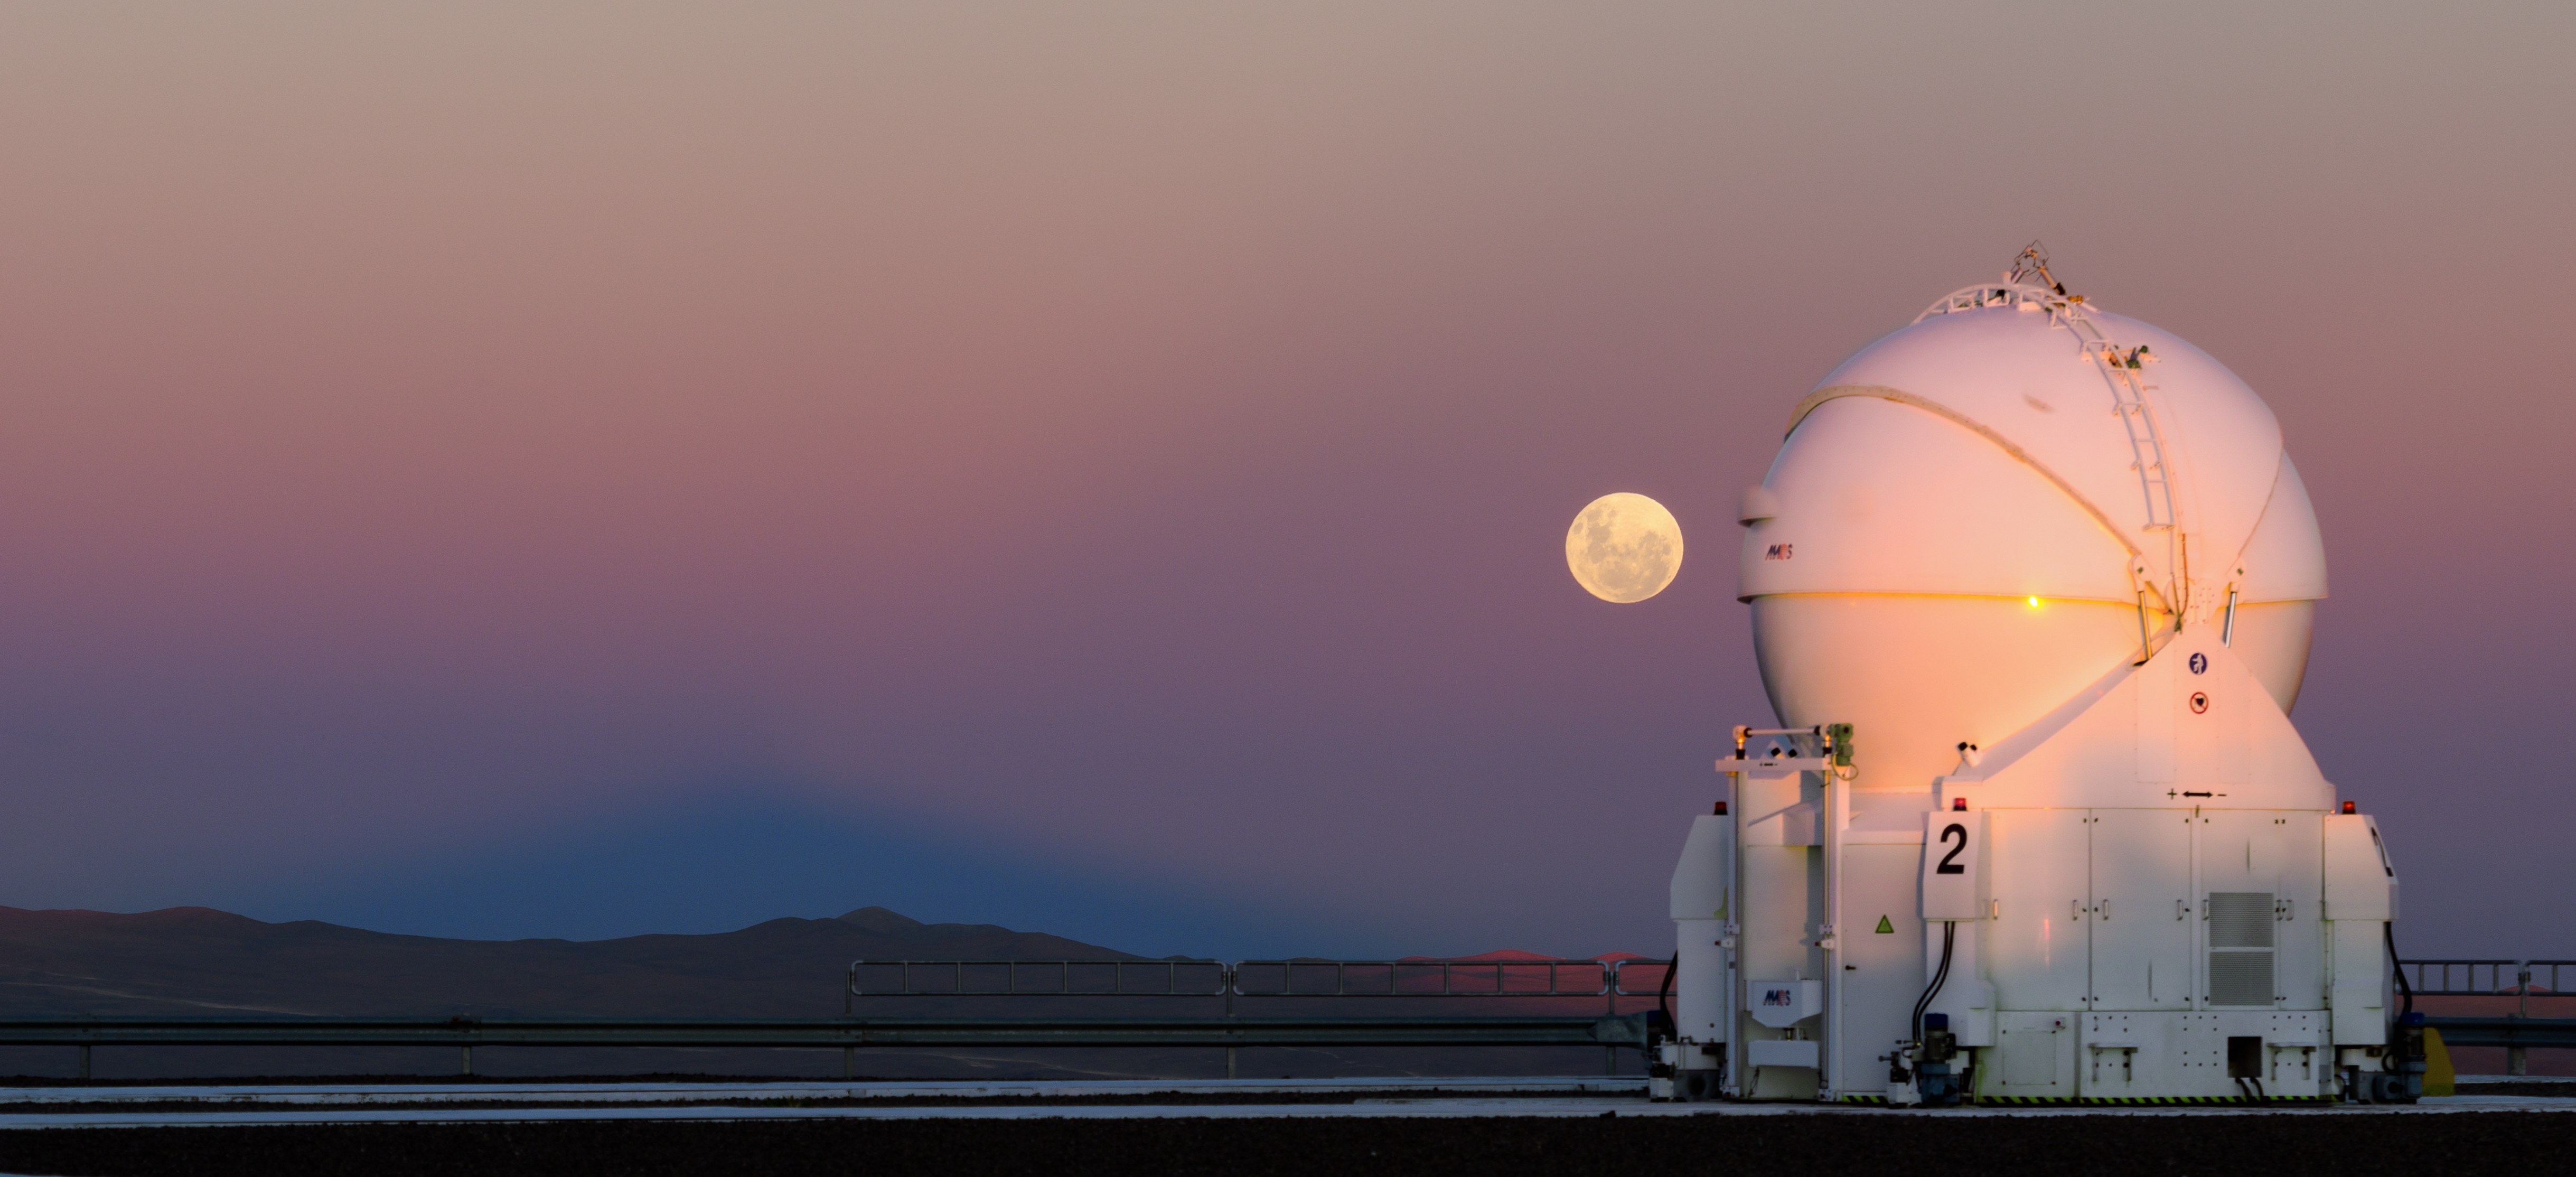

Moonrise behind an AT

The Moon rises behind one of the four Auxiliary Telescopes at the Paranal Observatory.

Credit: G. Brammer/ESO